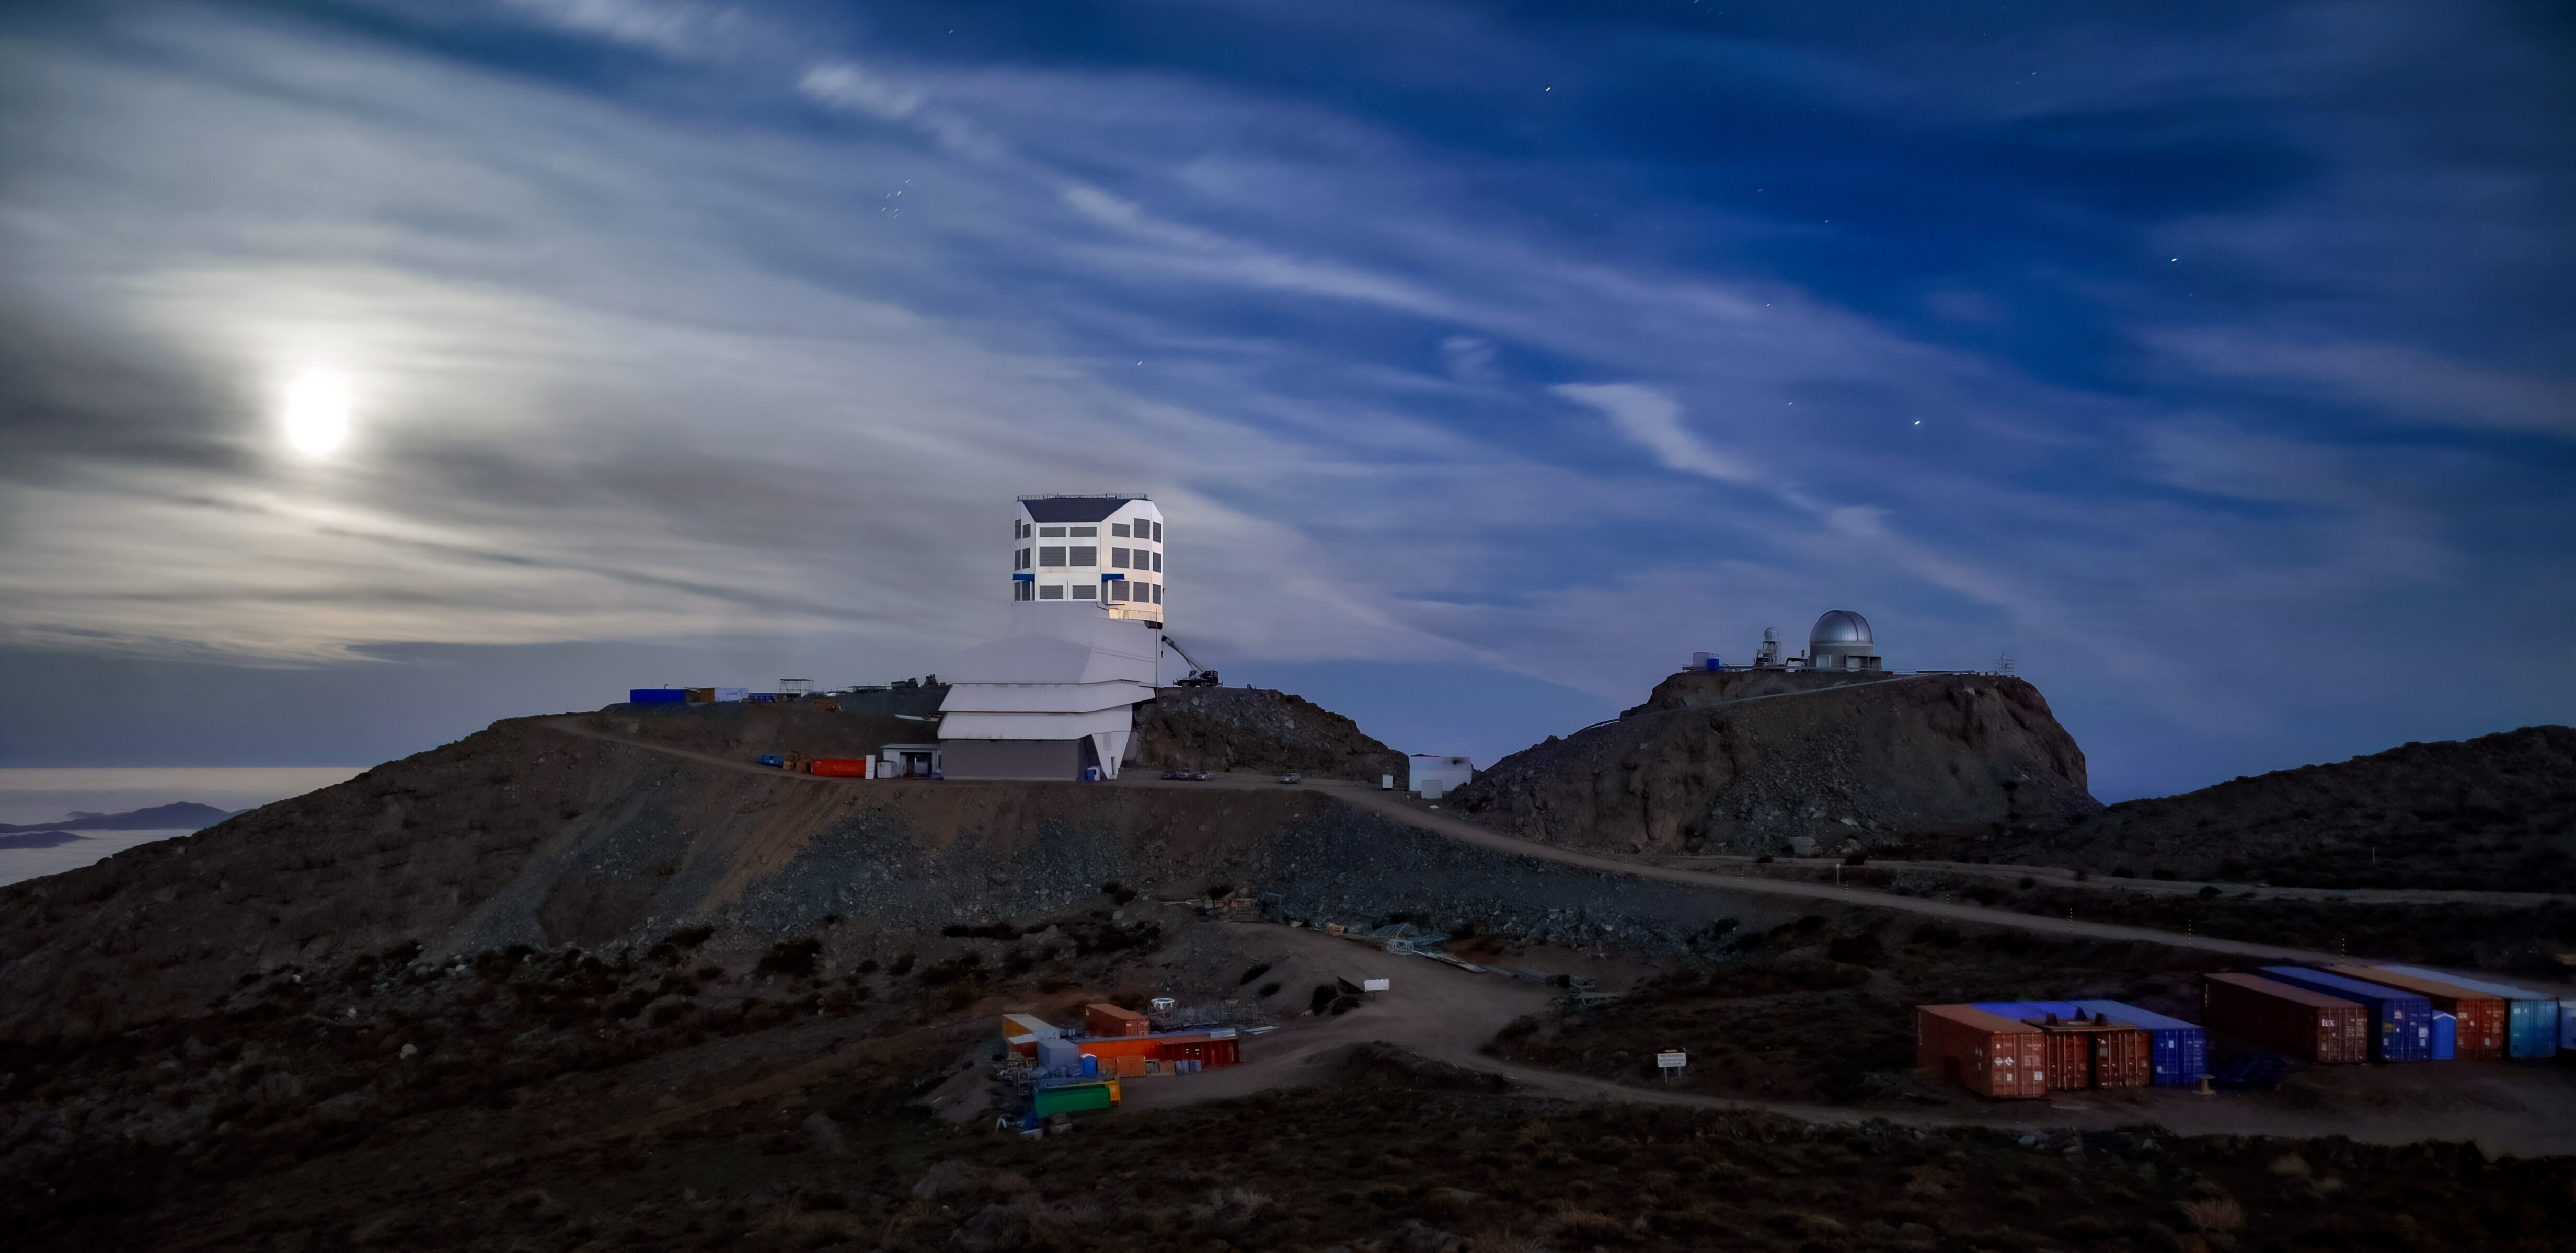

Rubin in the Moonlight

NSF–DOE Rubin Observatory lit by the moonlight.

Credit: RubinObs/NOIRLab/SLAC/NSF/DOE/AURA